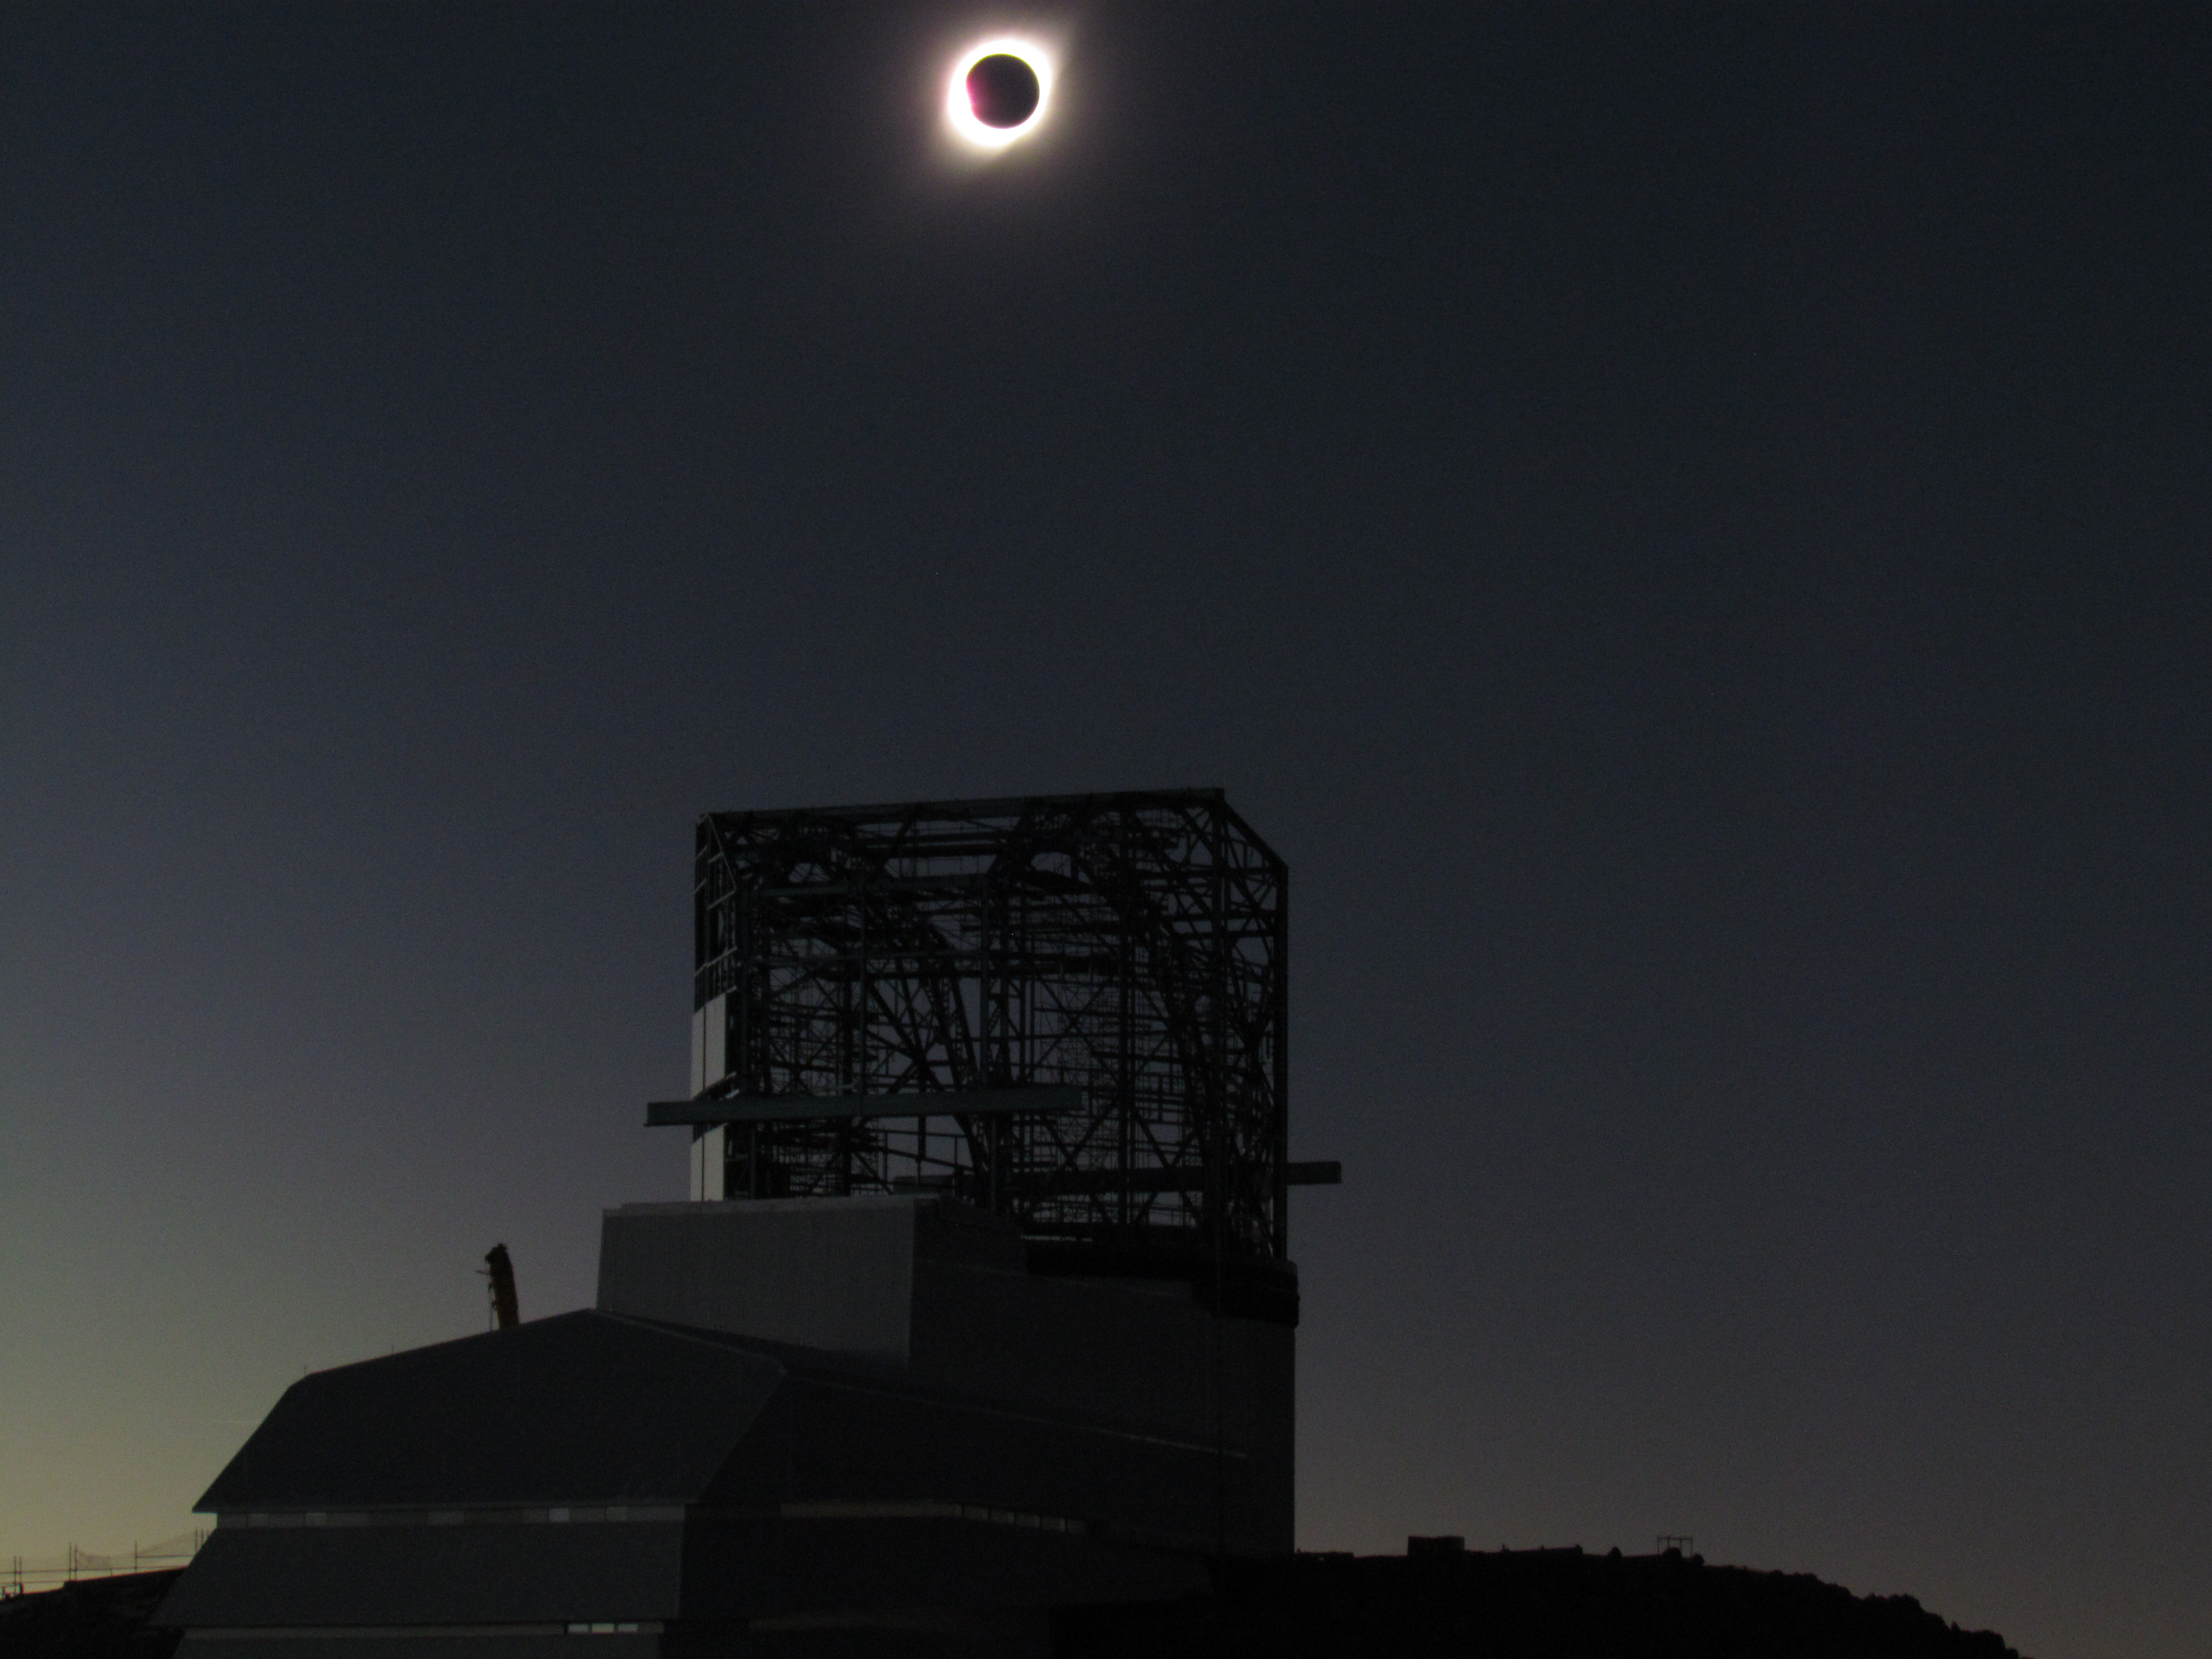

Eclipse over LSST Facility

A total solar eclipse occurred on July 2, 2019 over Cerro Pachón in Chile.

Credit: G. Poczulp Rubin Observatory/AURA/NSF